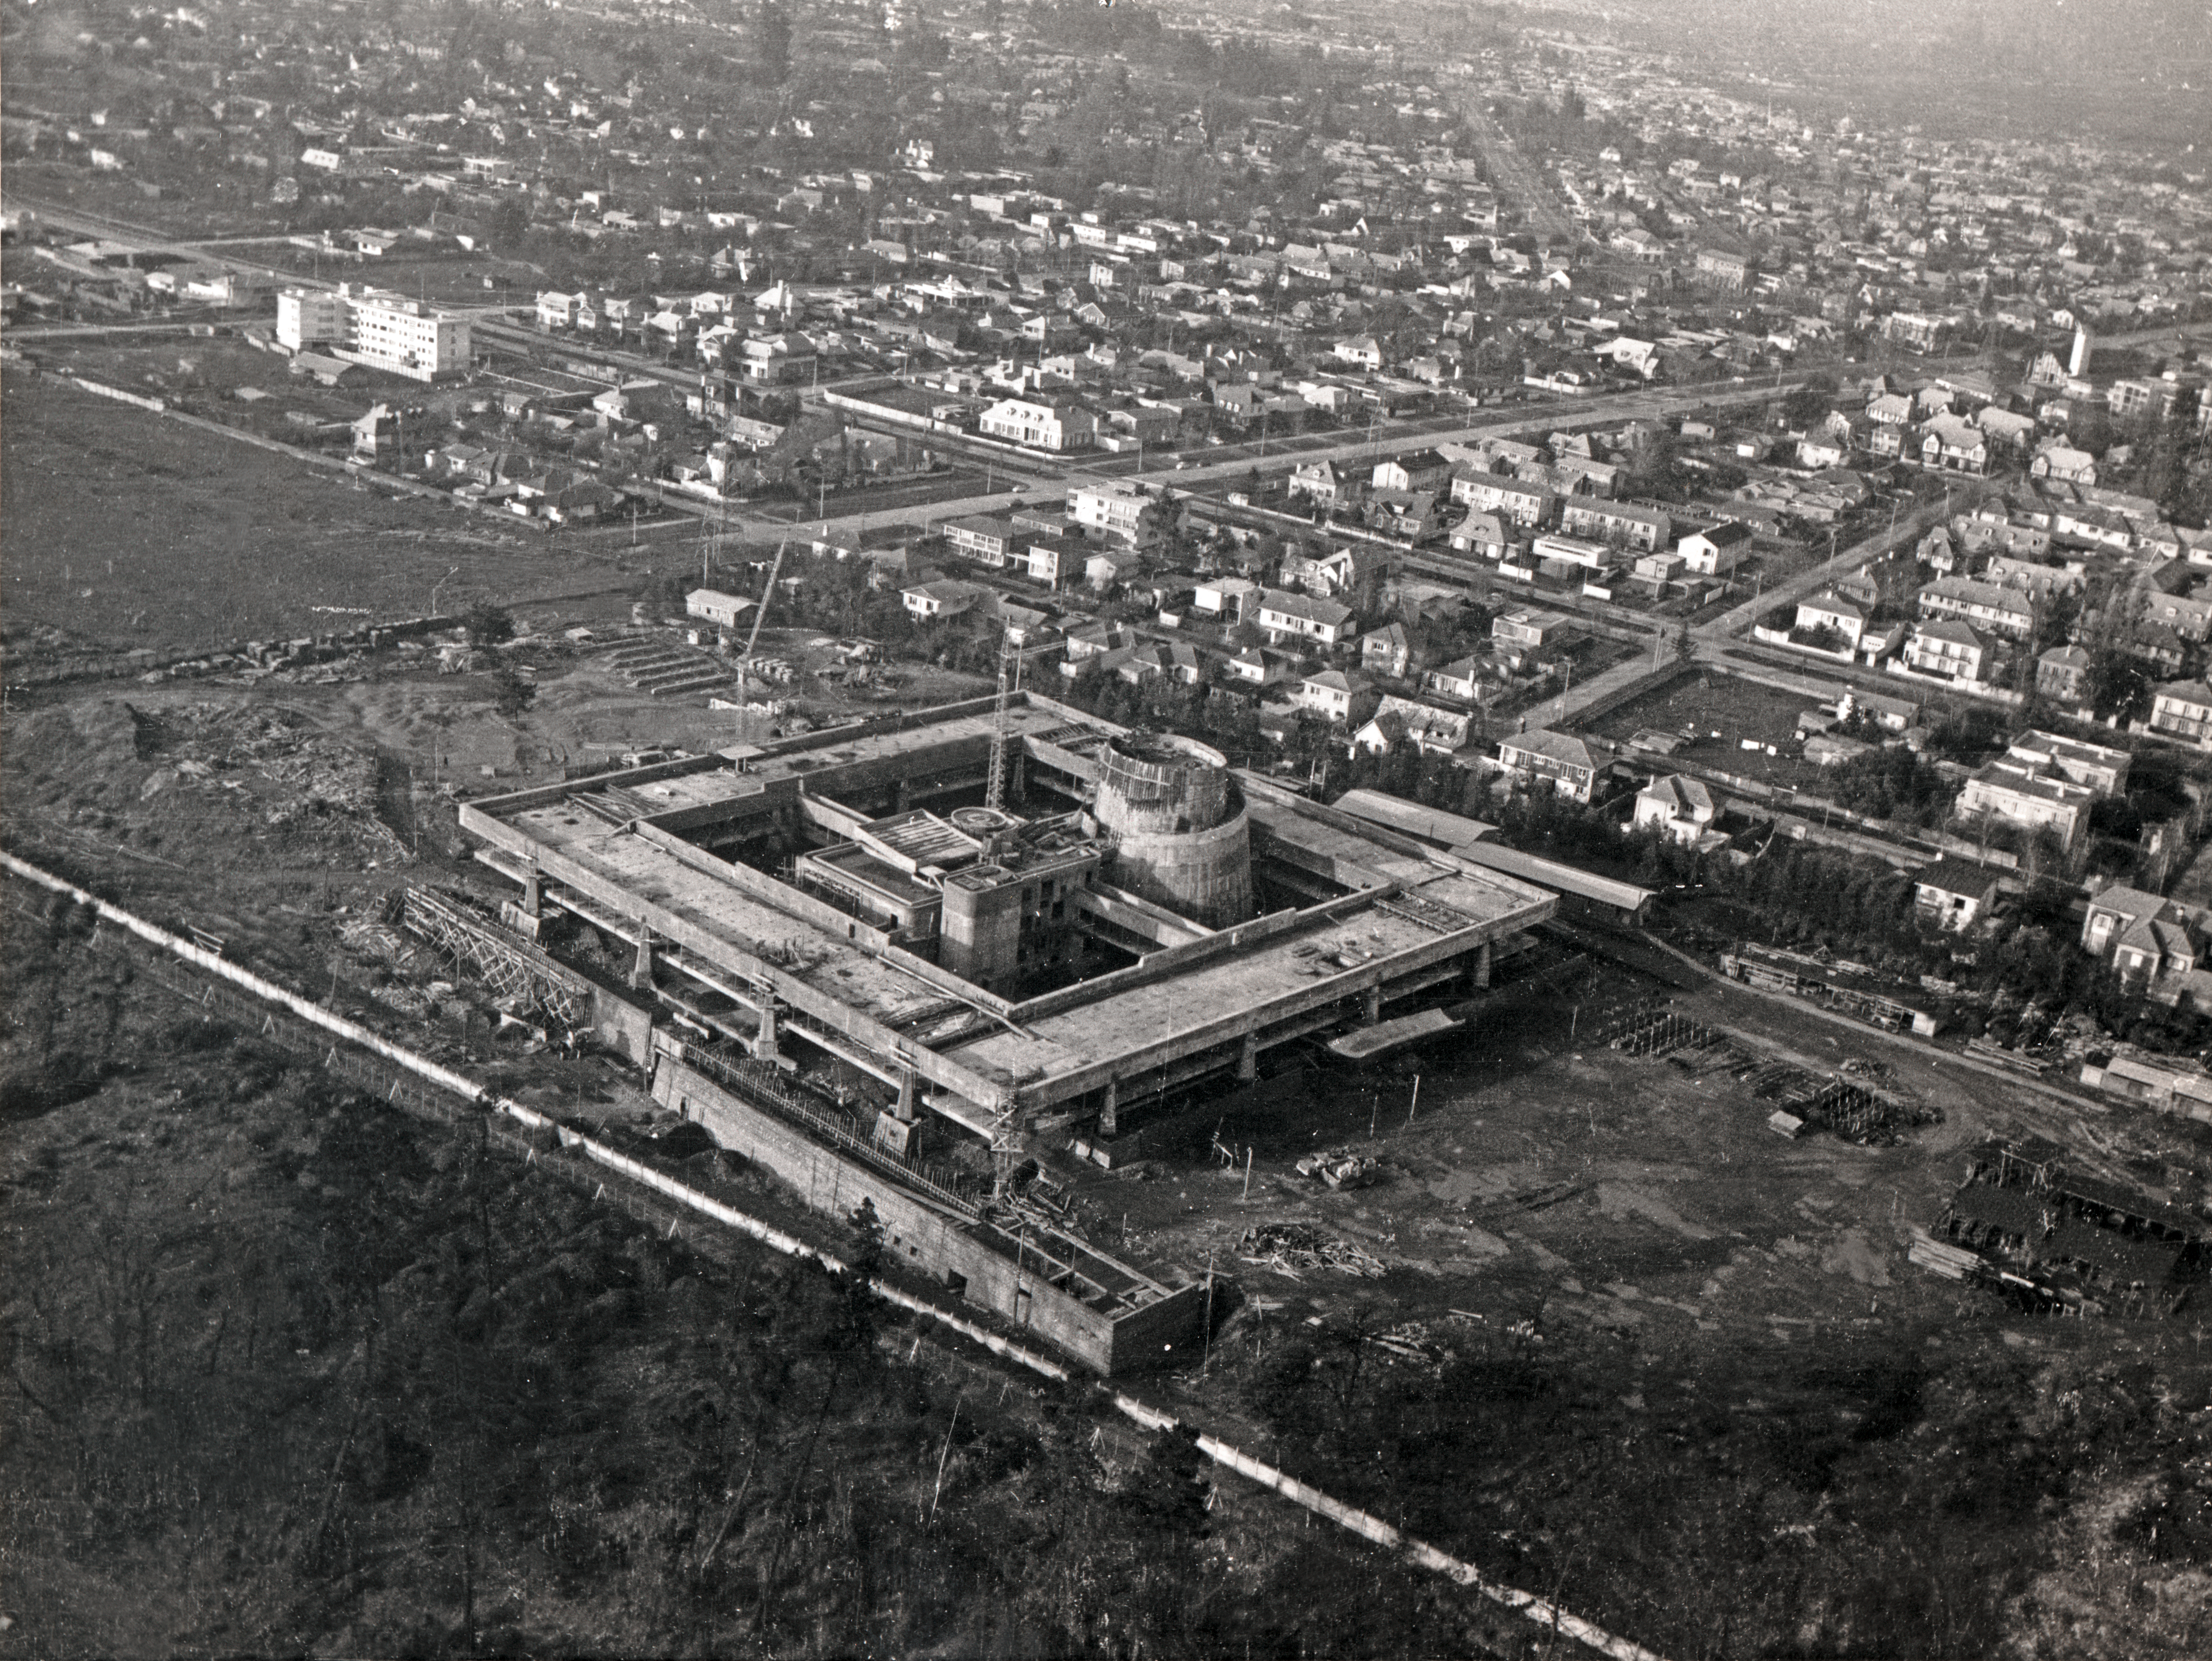

1968 aerial view of UN-CEPAL compound

1968, aerial view of the UN-CEPAL compound. Vitacura will emerge at left of the image.

Credit: ESO